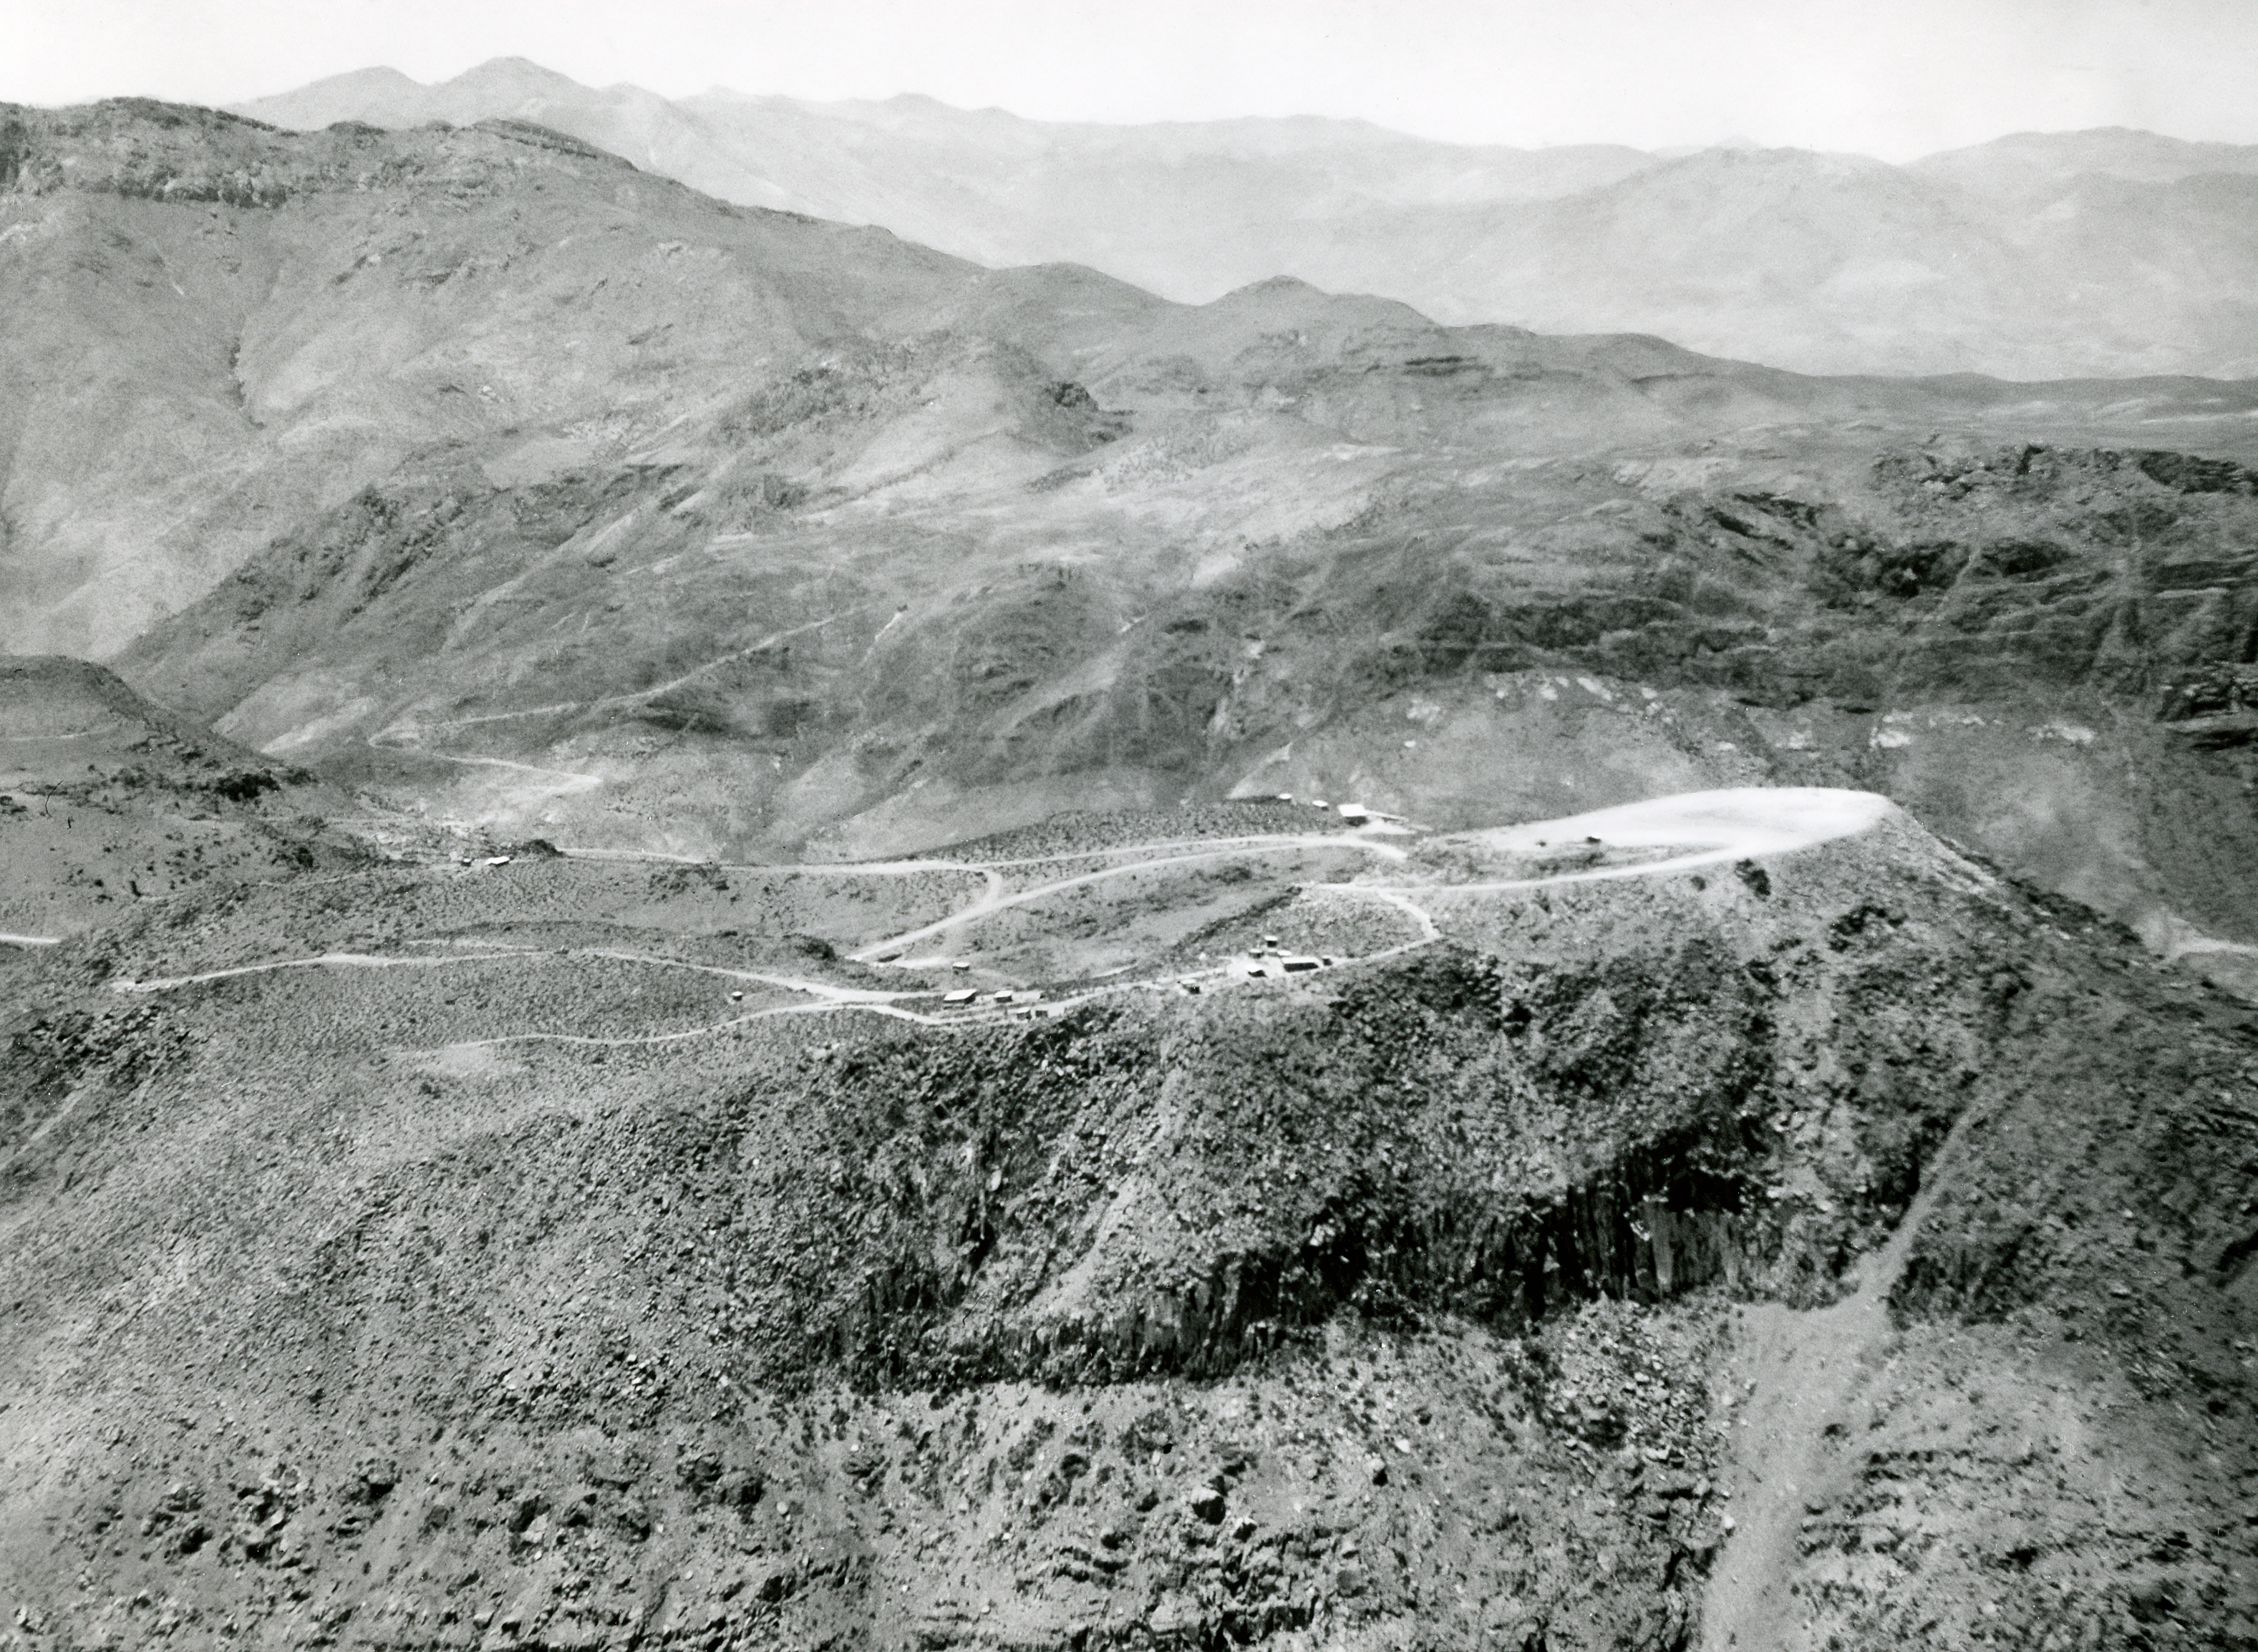

Leveling the top of Cerro Tololo, January 1964

The beginnings of construction at Cerro Tololo Inter-American Observatory can be seen here in this image taken in January 1964.

Credit: NOIRLab/AURA/NSF